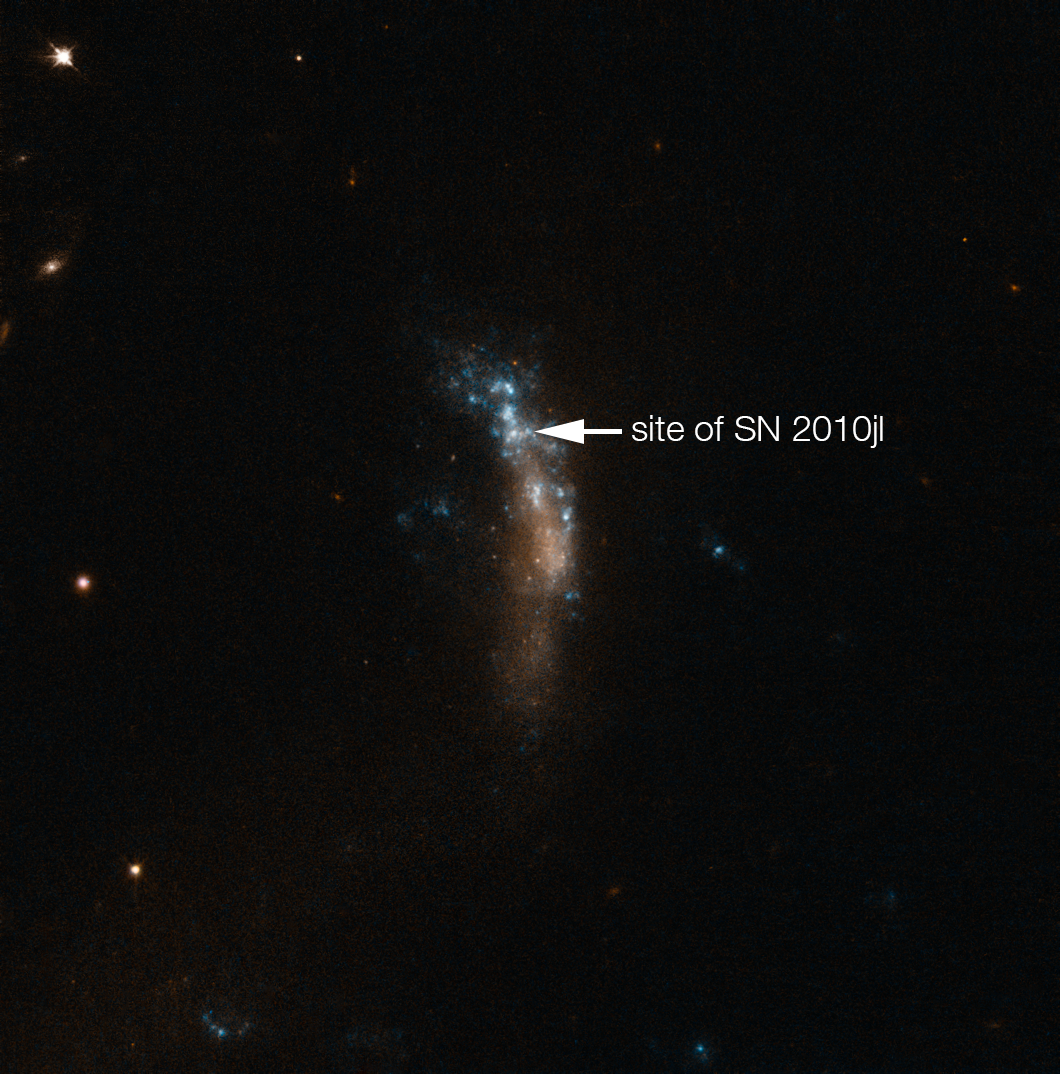

The dwarf galaxy UGC 5189A, site of the supernova SN 2010jl (annotated)

This image from the NASA/ESA Hubble Space Telescope shows the irregular dwarf galaxy UGC 5189A. This star-forming galaxy was the site of the bright supernova SN 2010jl. VLT observations of this supernova have shown that these cosmic dust factories make their grains in a two-stage process, starting soon after the explosion, but continuing long afterwards.

This image was taken before the supernova exploded, but the position of the massive progenitor star that exploded is marked.

Credit: ESA/Hubble & NASA